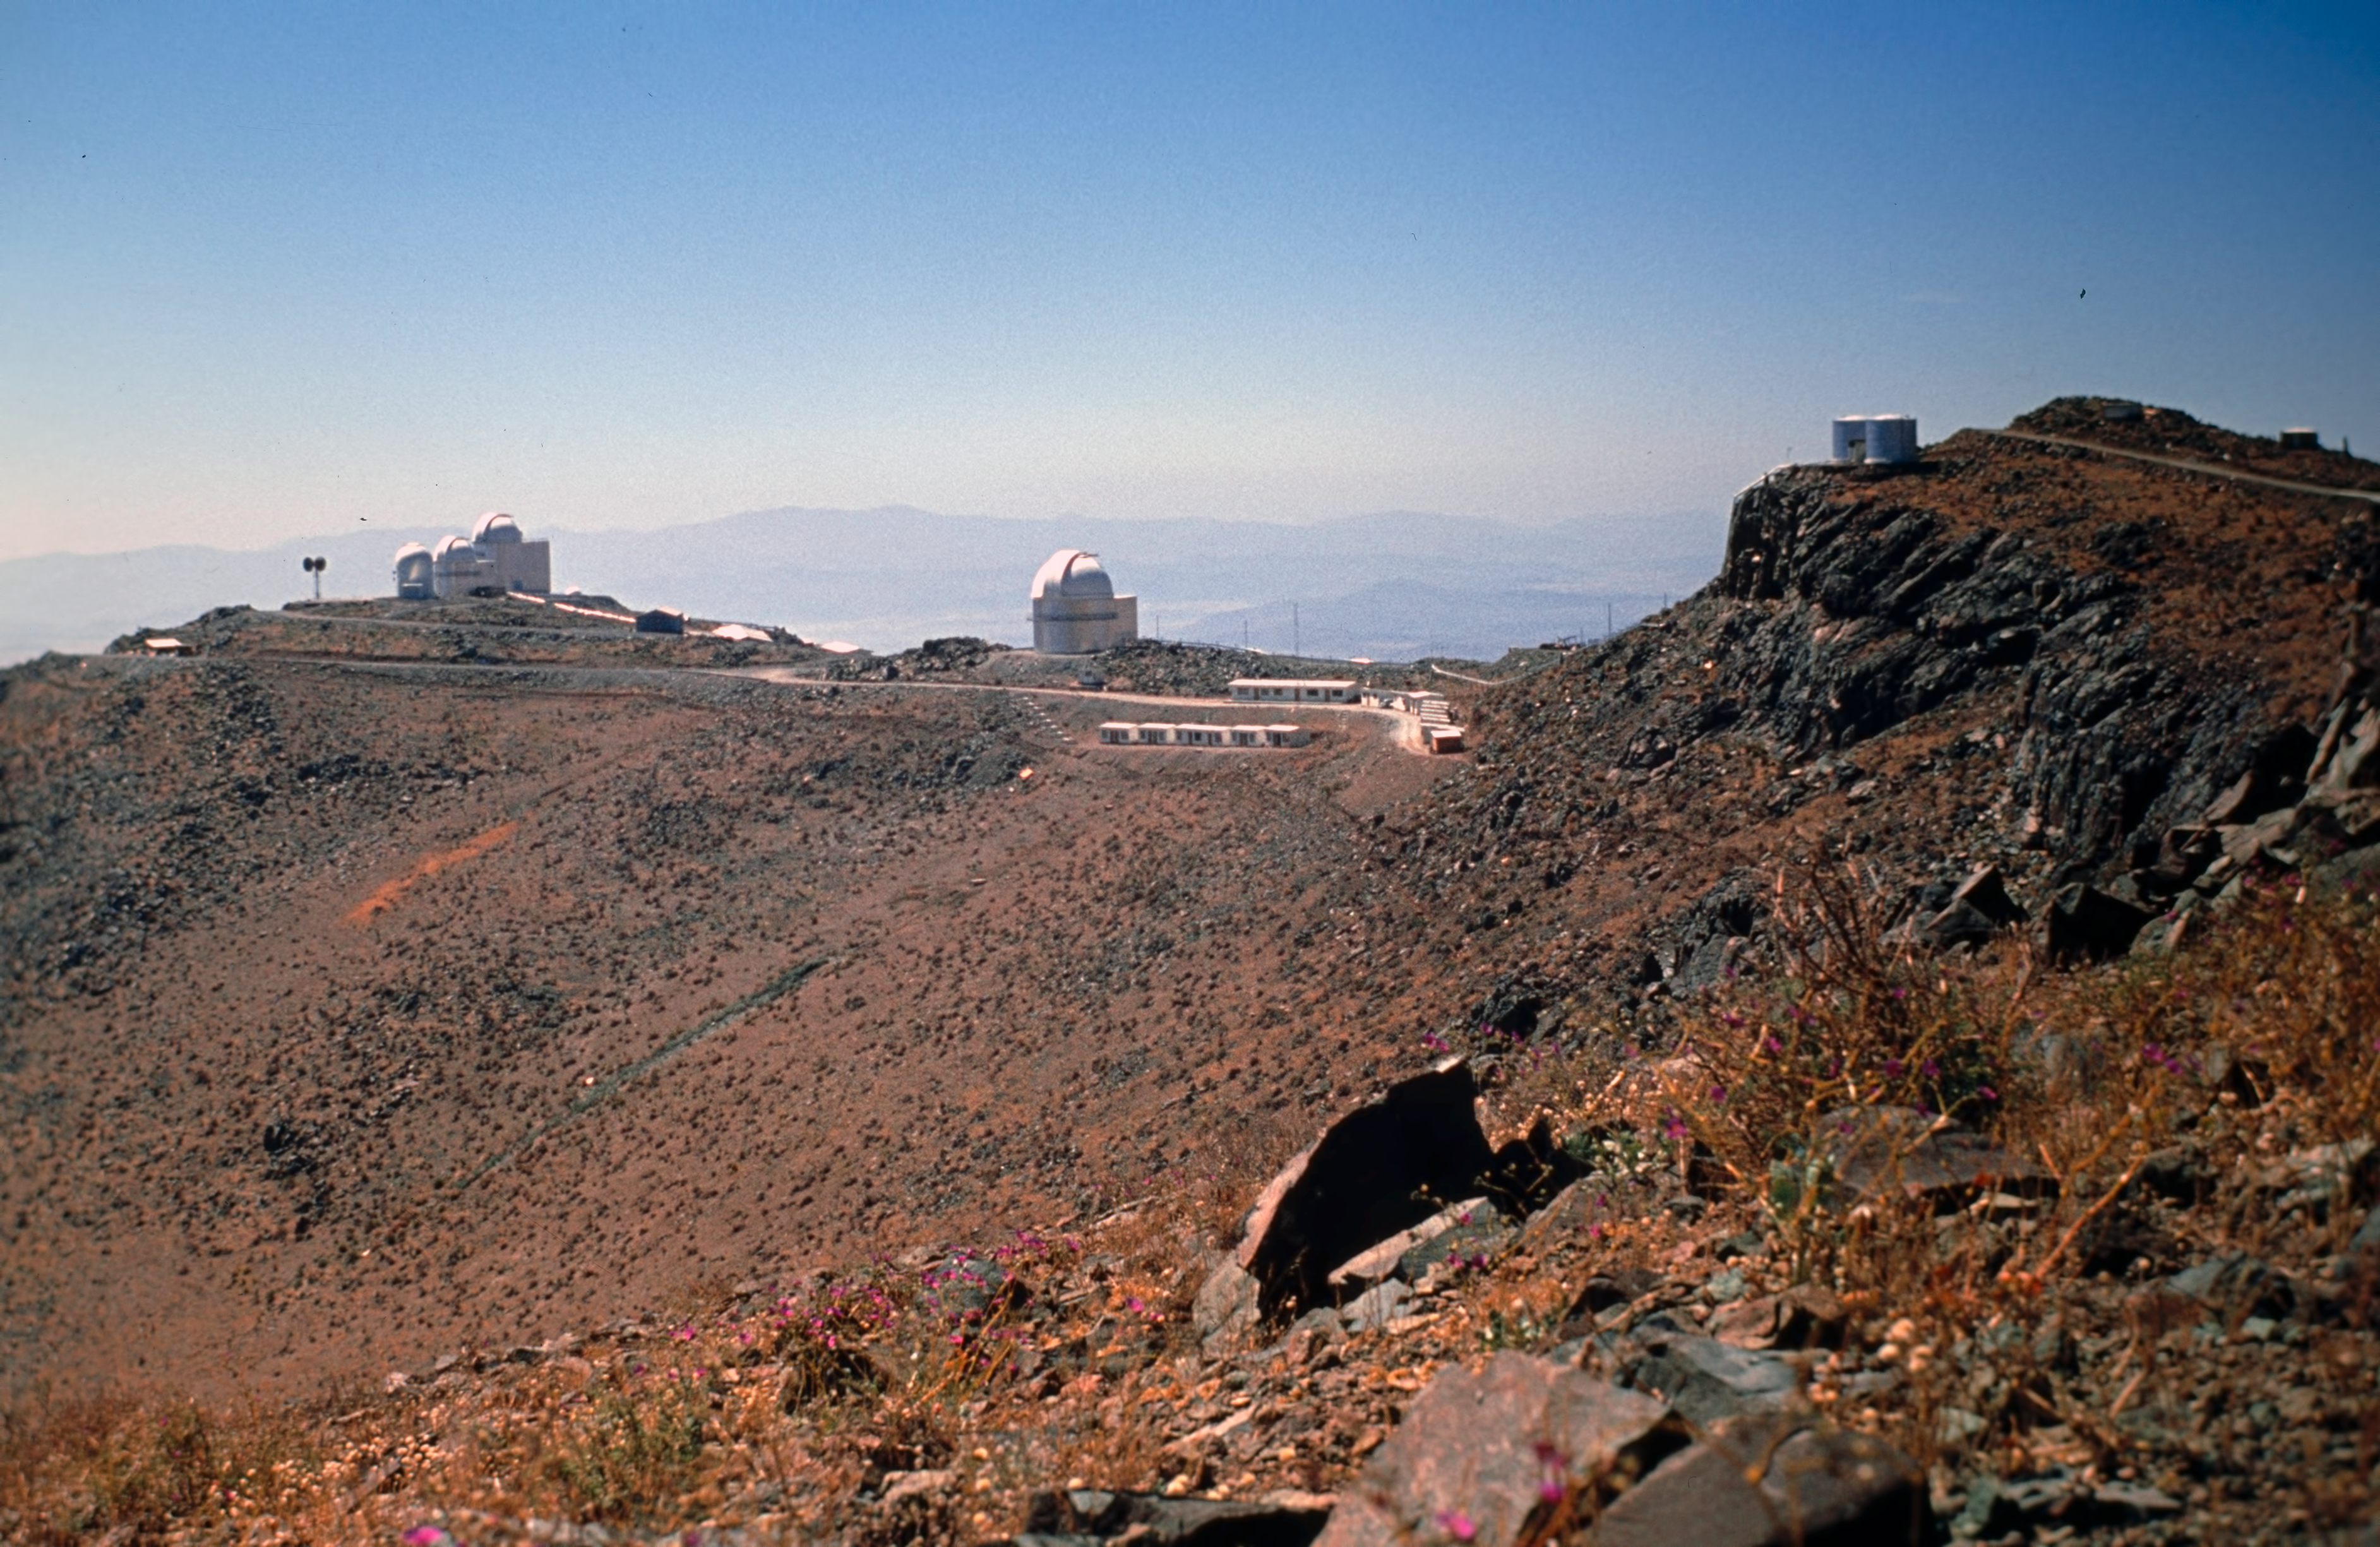

La Silla ridge

A view of La Silla ridge, taken toward the west, from the current Swedish ESO 15-metre Submillimetre Telescope (SEST, 1987-2003) site. This picture was taken before the SEST was built. From left to right are: the Grand Prism Objectif (GPO) Telescope; the ESO 1-m Photometric Telescope; the ESO 1.52-metre Telescope and the ESO 1-metre Schmidt Telescope. Next are the astronomers' quarters and the water tanks. This peak is now the site of the New Technology Telescope (NTT), inaugurated in 1989. A few purple flowers known as "Patas de Guanaco" are also visible.

Credit: ESO/H. Heyer